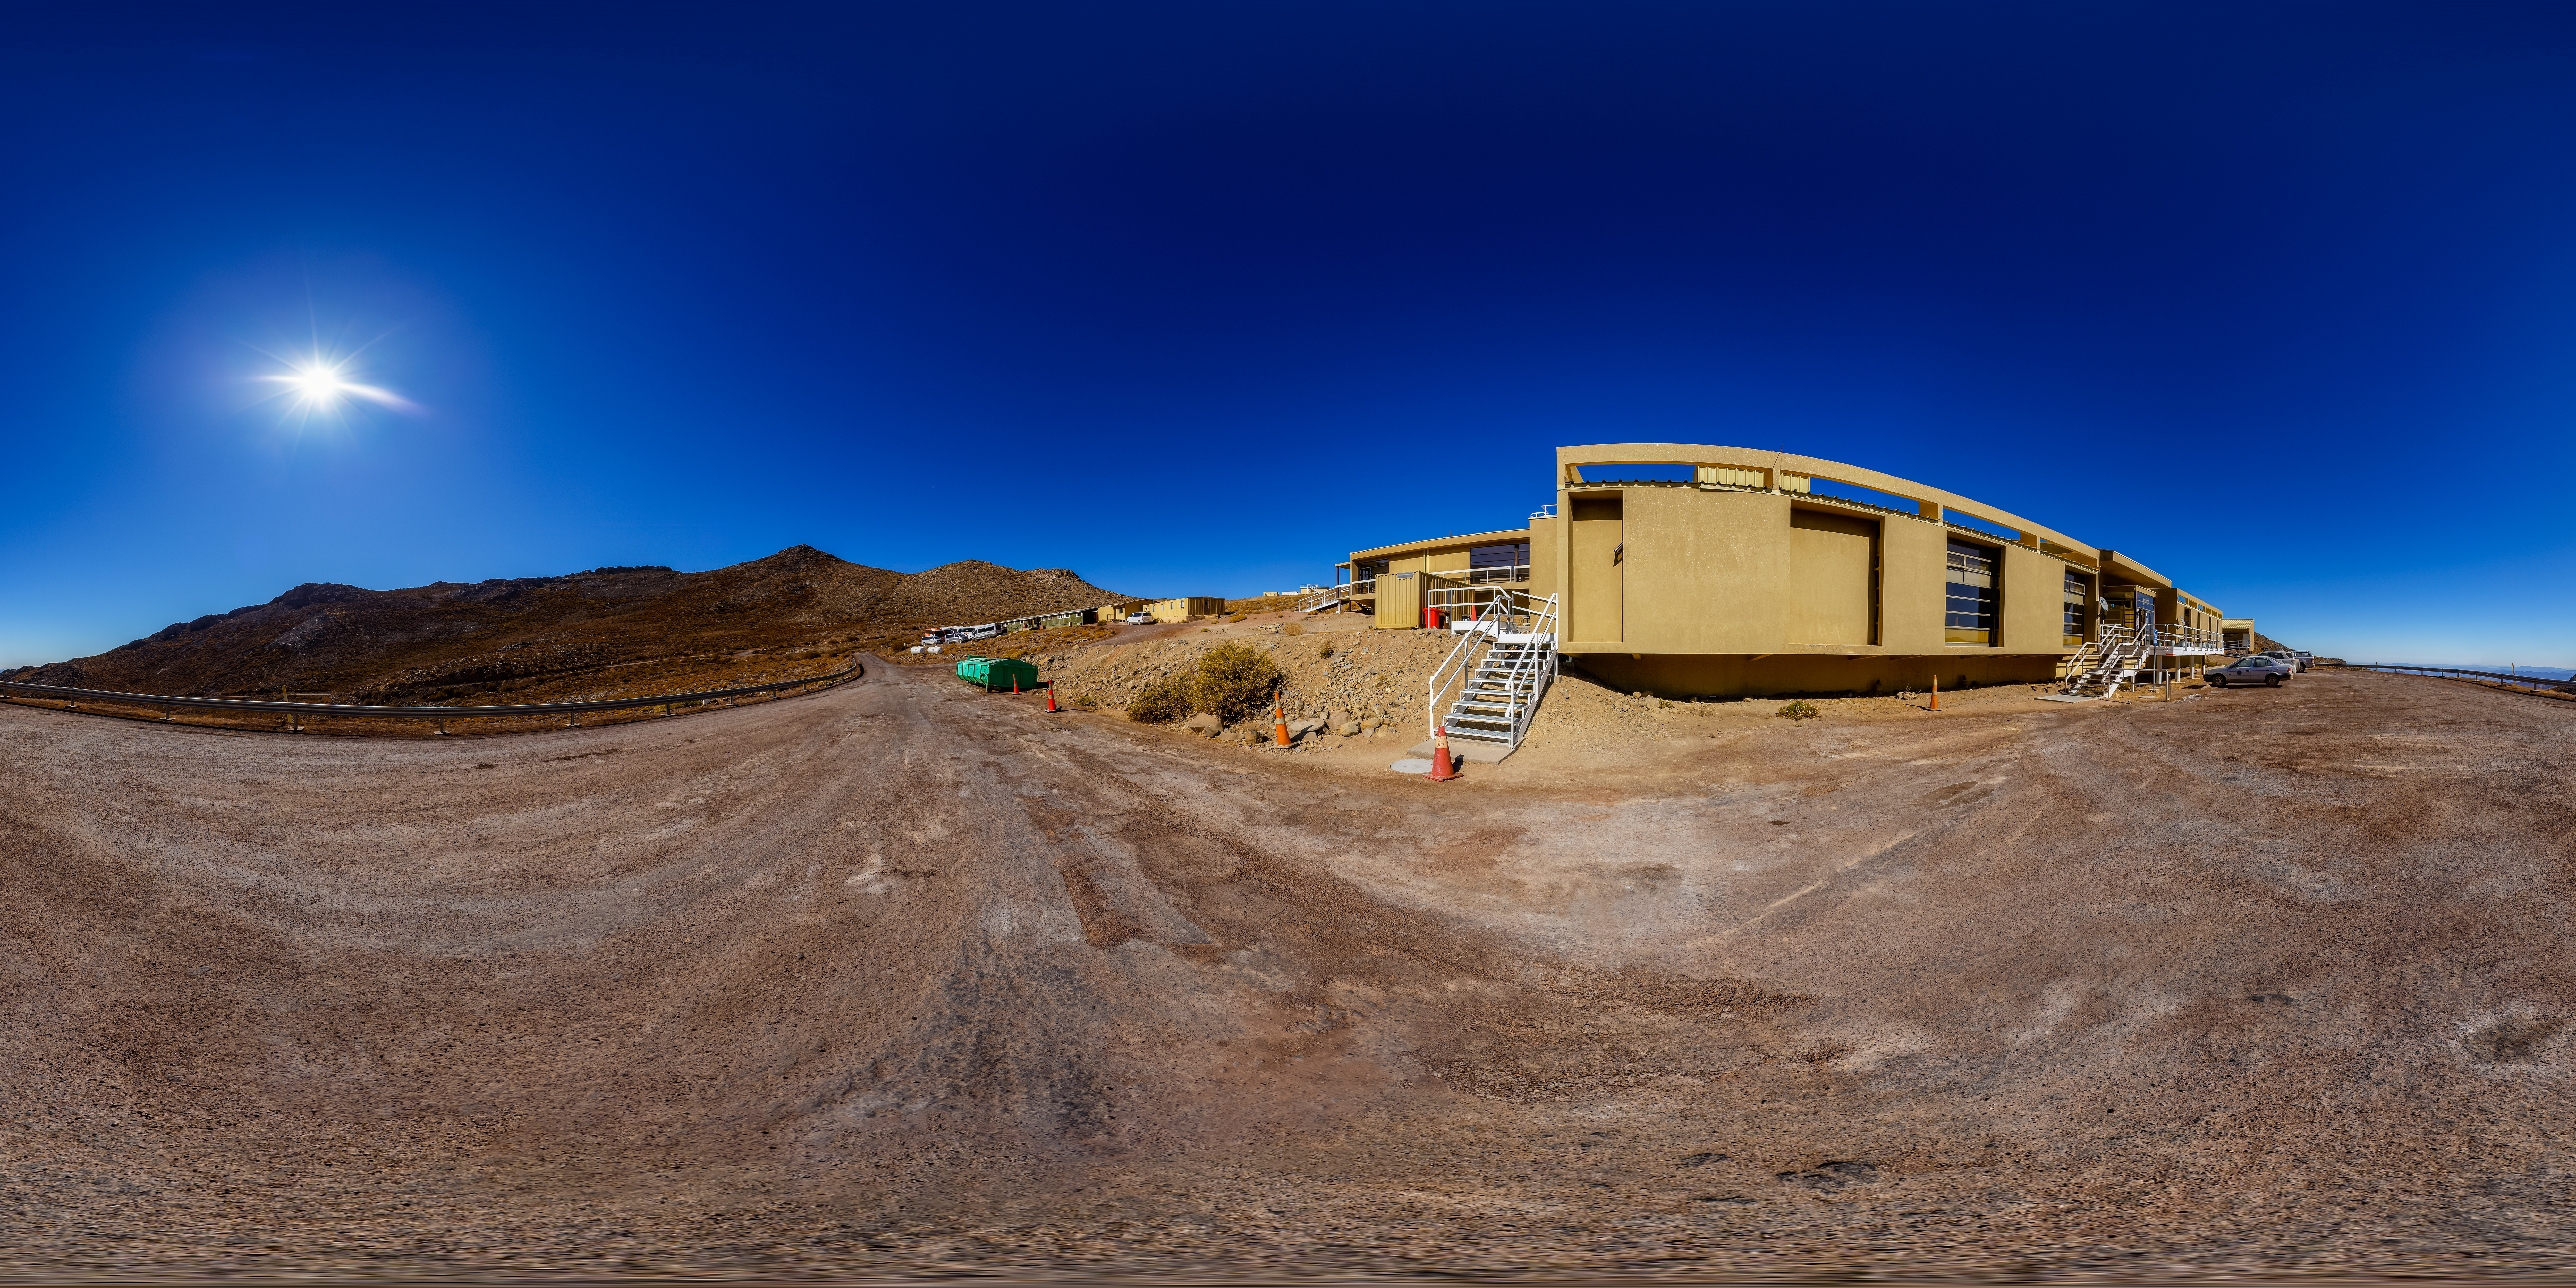

Cerro Pachón Hotel 360 Panorama

A 360 panorama view of the hotel at Cerro Pachón in Chile.

Credit: CTIO/NOIRLab/NSF/AURA/P. Horálek